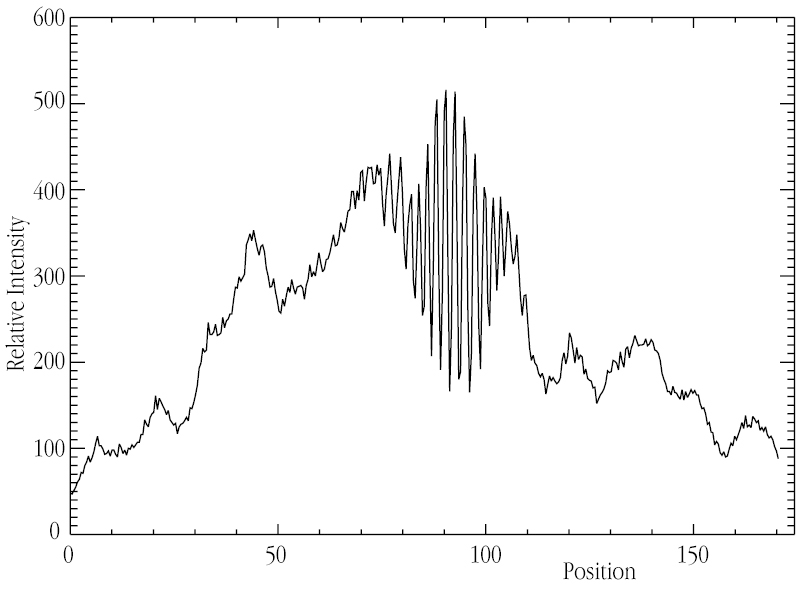

Interferometric fringes from the star Achernar

This chart shows the interferometric fringes of the star Achernar, as observed on the computer screen in the VLTI Control Room, at the moment of "First Light" with two 8.2-m VLT telescopes. It was extracted from one of the scans displayed in ESO Press Photo eso0134.

Credit: ESO